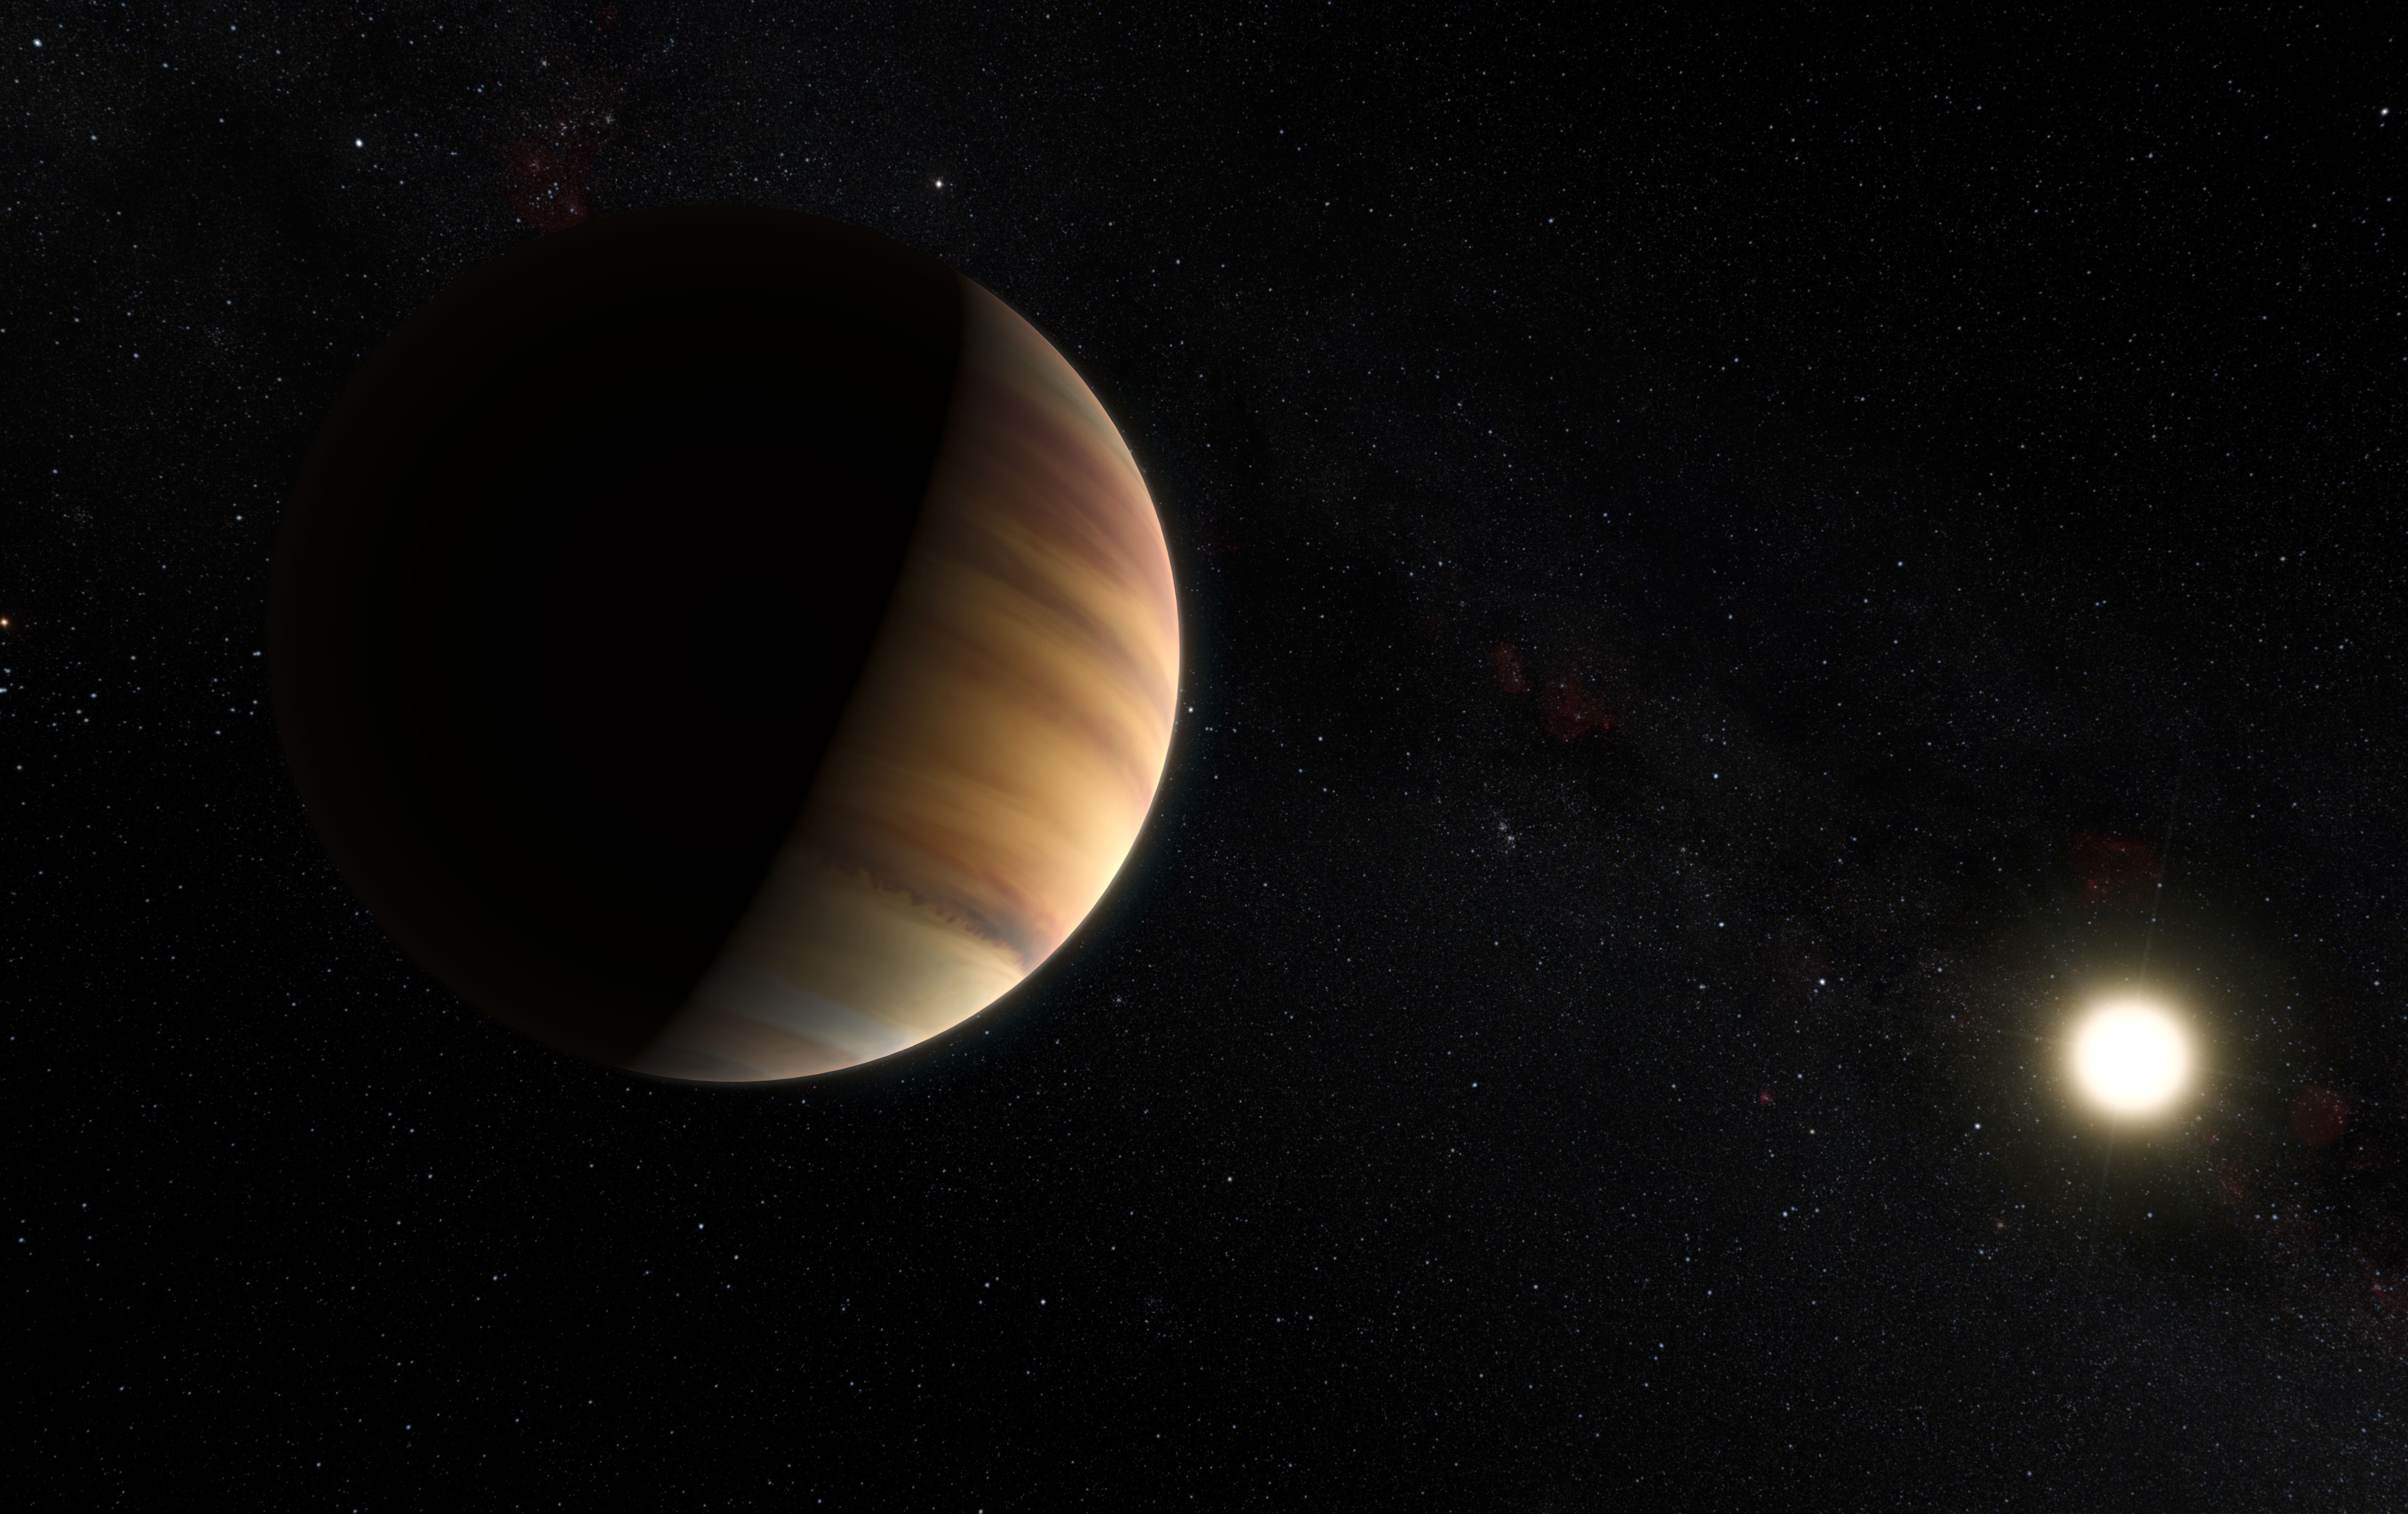

Artist’s impression of the exoplanet 51 Pegasi b

This artist’s view shows the hot Jupiter exoplanet 51 Pegasi b, sometimes referred to as Bellerophon, which orbits a star about 50 light-years from Earth in the northern constellation of Pegasus (The Winged Horse). This was the first exoplanet around a normal star to be found in 1995. Twenty years later this object was also the first exoplanet to be be directly detected spectroscopically in visible light.

Credit: ESO/M. Kornmesser/Nick Risinger (skysurvey.org)